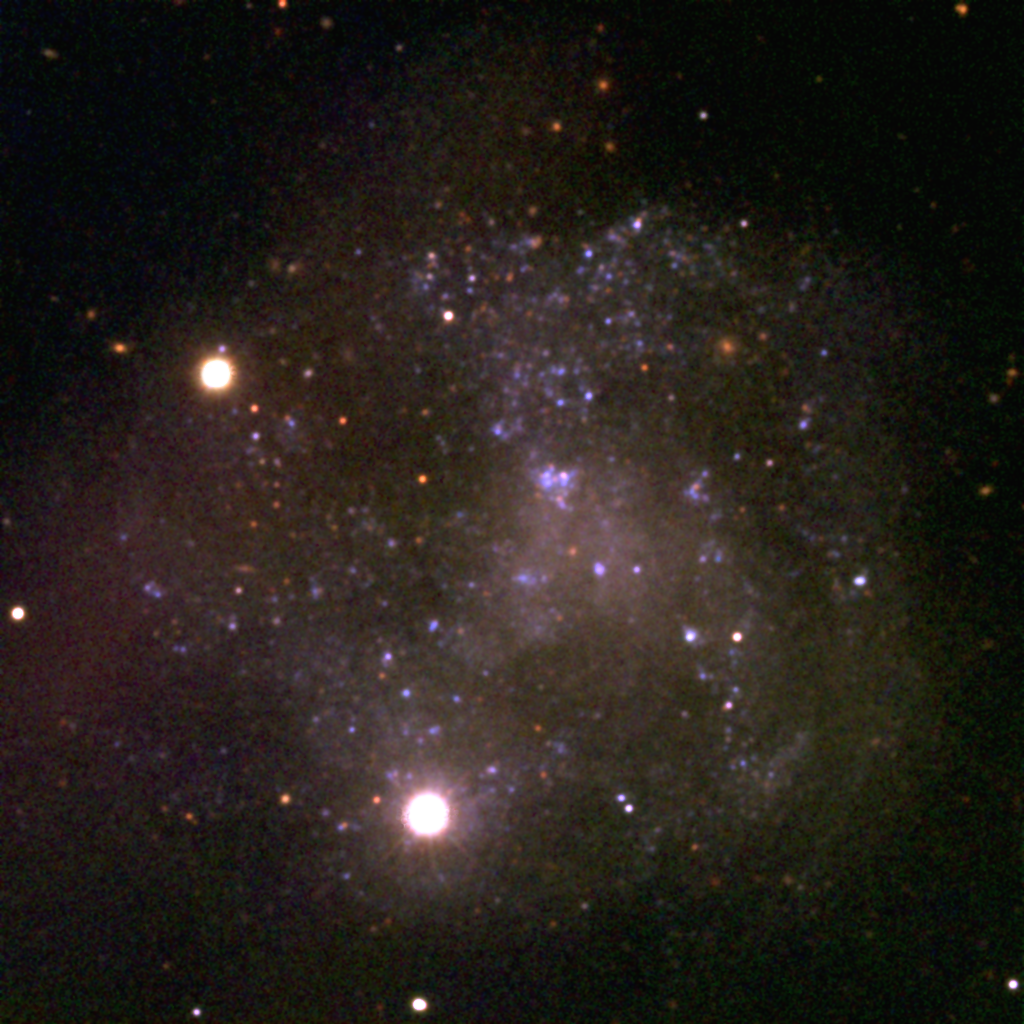

The Irregular Spiral IC4182

This image is as close as we think we can get to a true color picture of the interesting nearby galaxy IC4182, and was made by combining three CCD frames, taken at the Kitt Peak 2.1m telescope in 1992. By using different filters in front of the monochrome detector, corresponding approximately to the primary colors red, green and blue, it is possible to assemble the independent black and white pictures into a full color image. Every observation used was processed to correct for detector sensitivity variations and to remove regions of detector artefacts caused by manufacturing defects and by the arrival of cosmic rays at the telescope.

IC4182 is a relatively nearby galaxy (between 8 and 16 million light-years away, as discussed below) at 13h 03.5m +37d 52m in the constellation Canes Venatici. It is classified as a non-barred spiral with inner structure, but its real claim to fame is its importance in the continuing debate about the overall scale of the Universe.

The `holy grail' of studies of the size of the Universe is the `standard candle', whose intrinsic brightness is constant at all locations and all times, so that a simple measurement of apparent brightness would translate directly to a distance. Although no universal standard has been found, a number of astronomical objects appear to provide `standard candles' for restricted distance ranges and types of system, so that our currently constructed distance scale is a `ladder' of complementary approaches. Clearly, it is very important that each `rung' is linked as carefully as possible to its nearest neighbor rungs.

Two such rungs are Cepheid variable stars and Type Ia supernovae. Cepheid variables have a well-defined correlation between the rate of their pulsations and their absolute brightness, so that knowing their periods enables us to derive their `candle power'. However, since this technique involves measuring individual stars, it can only be applied to relatively nearby systems. Supernovae, the titanic explosions of stars at the end of their life, come in different varieties, classified partly by their spectra and partly by their light curves (the way their brightness changes with time). The supernovae reliably classified as `Ia' all seem to have the same maximum brightness, which provides a much brighter `standard candle' than do the Cepheid variables. This rung therefore reaches farther out into the cosmos.

IC4182 is one of the closest galaxies known to have hosted a type Ia supernova, back in 1937. In addition, IC4182 is in a relatively sparse region of the sky, away from the plane of our Galaxy (the Milky Way), with its confusing nearby bright stars and gas and dust clouds. Such clouds are particularly problematic for `standard candle' studies because they absorb some of the light, and an incorrect allowance for such effects can change derived distances by large amounts. Most importantly, however, IC4182 is close enough to have had a number of its Cepheid variables measured, using the Hubble Space Telescope. Thus, this one galaxy should enable an especially accurate determination of how these two techniques are related.

Unfortunately, as all too often in astronomy, the answer is not uncontroversial. One calculation places IC4182 at the greater end of the range quoted earlier, but also makes the calibration between the two rungs rather different from previous calibrations. Part of the discrepancy is removed by recent measurements indicating that there is somewhat more intervening material than had been believed, but still a stubborn anomaly persisted. Further work recalibrating the original supernova data from 1937 has helped to remove almost all of the discrepancy, pulling IC4182 to the nearer distance.

Picture by Mike Pierce and George Jacoby.

Credit: G.J.Jacoby, M.J.Pierce/NOIRLab/NSF/AURA/